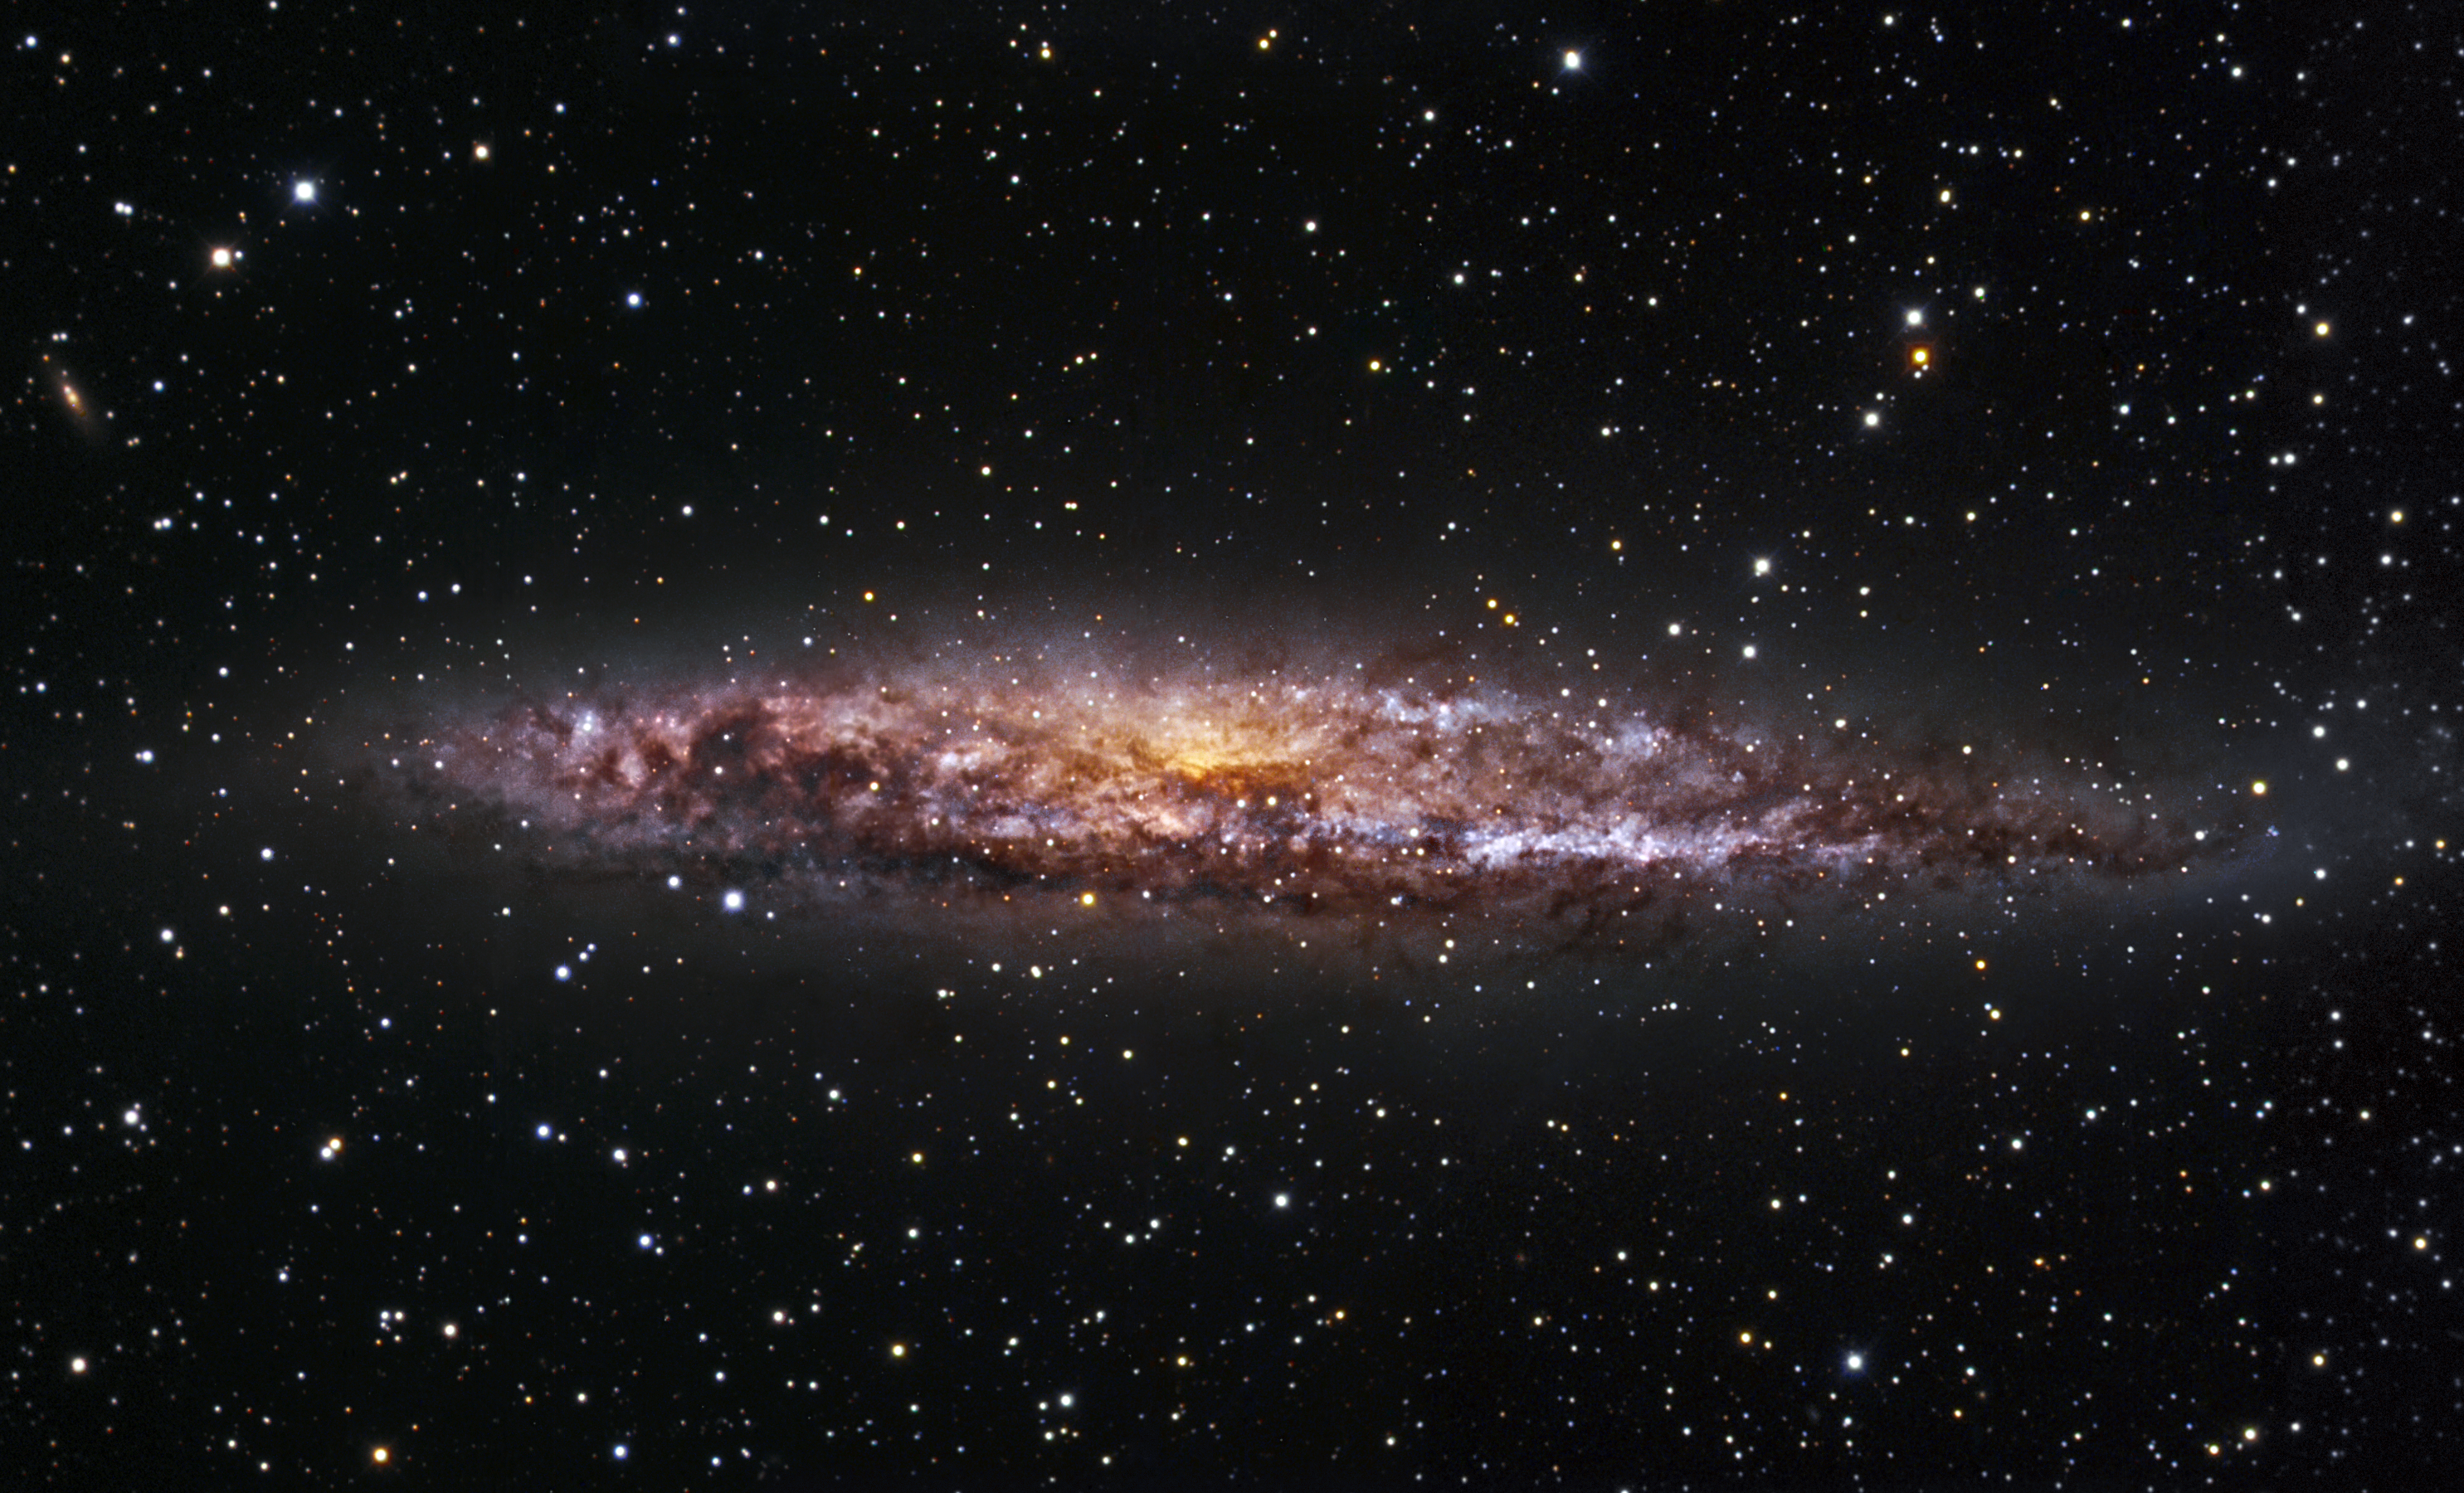

The hidden engine of NGC 4945

Portrayed in this image is the spiral galaxy NGC 4945, a close neighbour of the Milky Way. Belonging to the Centaurus A group of galaxies, it is located at a distance of almost 13 million light-years. Showing a remarkable resemblance to our own galaxy, NGC 4945 also hides a supermassive black hole behind the thick, ring-shaped structure of dust visible in the picture. But, unlike the black hole at the centre of our Milky Way, the million-solar-mass black hole inside NGC 4945 is an Active Galactic Nucleus that is frantically consuming any surrounding matter, and so releasing tremendous amounts of energy.

This image combines observations performed through three different filters (B, V, R) with the 1.5-metre Danish telescope at the ESO La Silla Observatory in Chile.

Credit: ESO/IDA/Danish 1.5 m/R. Gendler and C. Thöne